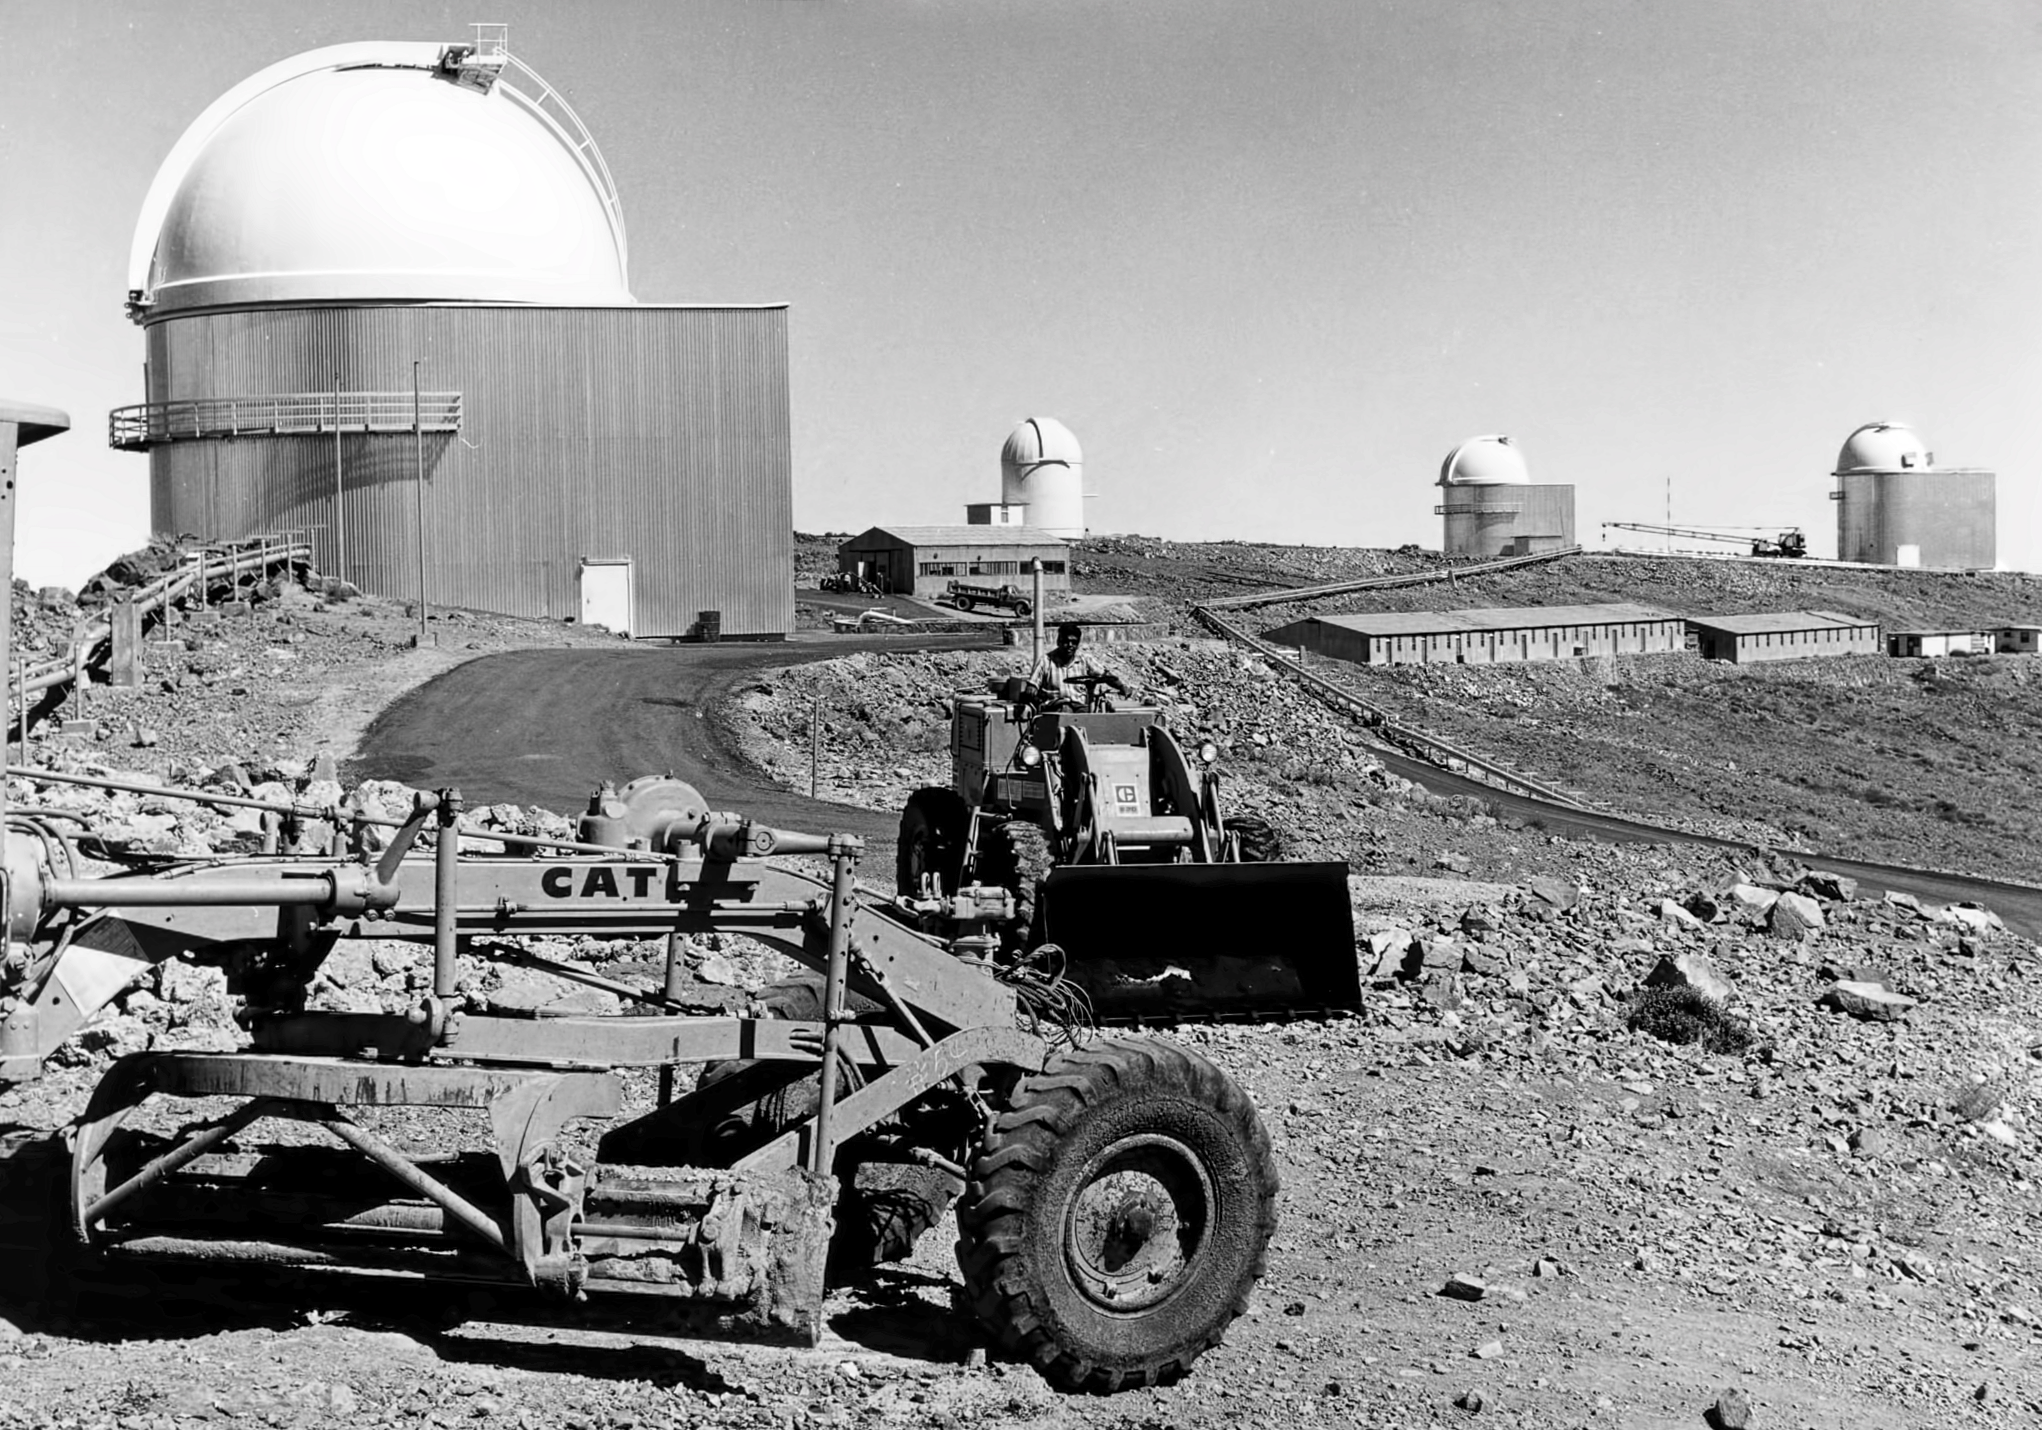

La Silla road construction

Construction of the road at ESO's La Silla observatory.

Credit: ESO